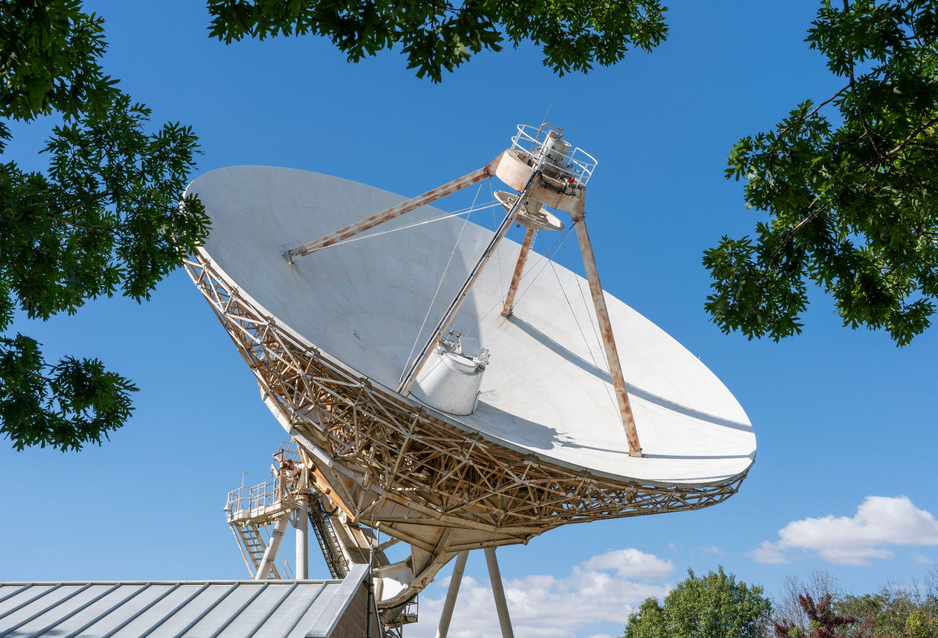

VLBA Antenna in North Liberty, Iowa

This antenna in North Liberty, Iowa is one of 10 radio telescopes that make up the National Science Foundation National Radio Astronomy Observatory Very Large Baseline Array, which spans 5,351 miles from Hawaii to the Virgin Islands. It is the only NSF VLBA telescope located in the Midwest, making it a crucial component of the array.

Credit: NSF/AUI/NSF NRAO/J. Hellerman